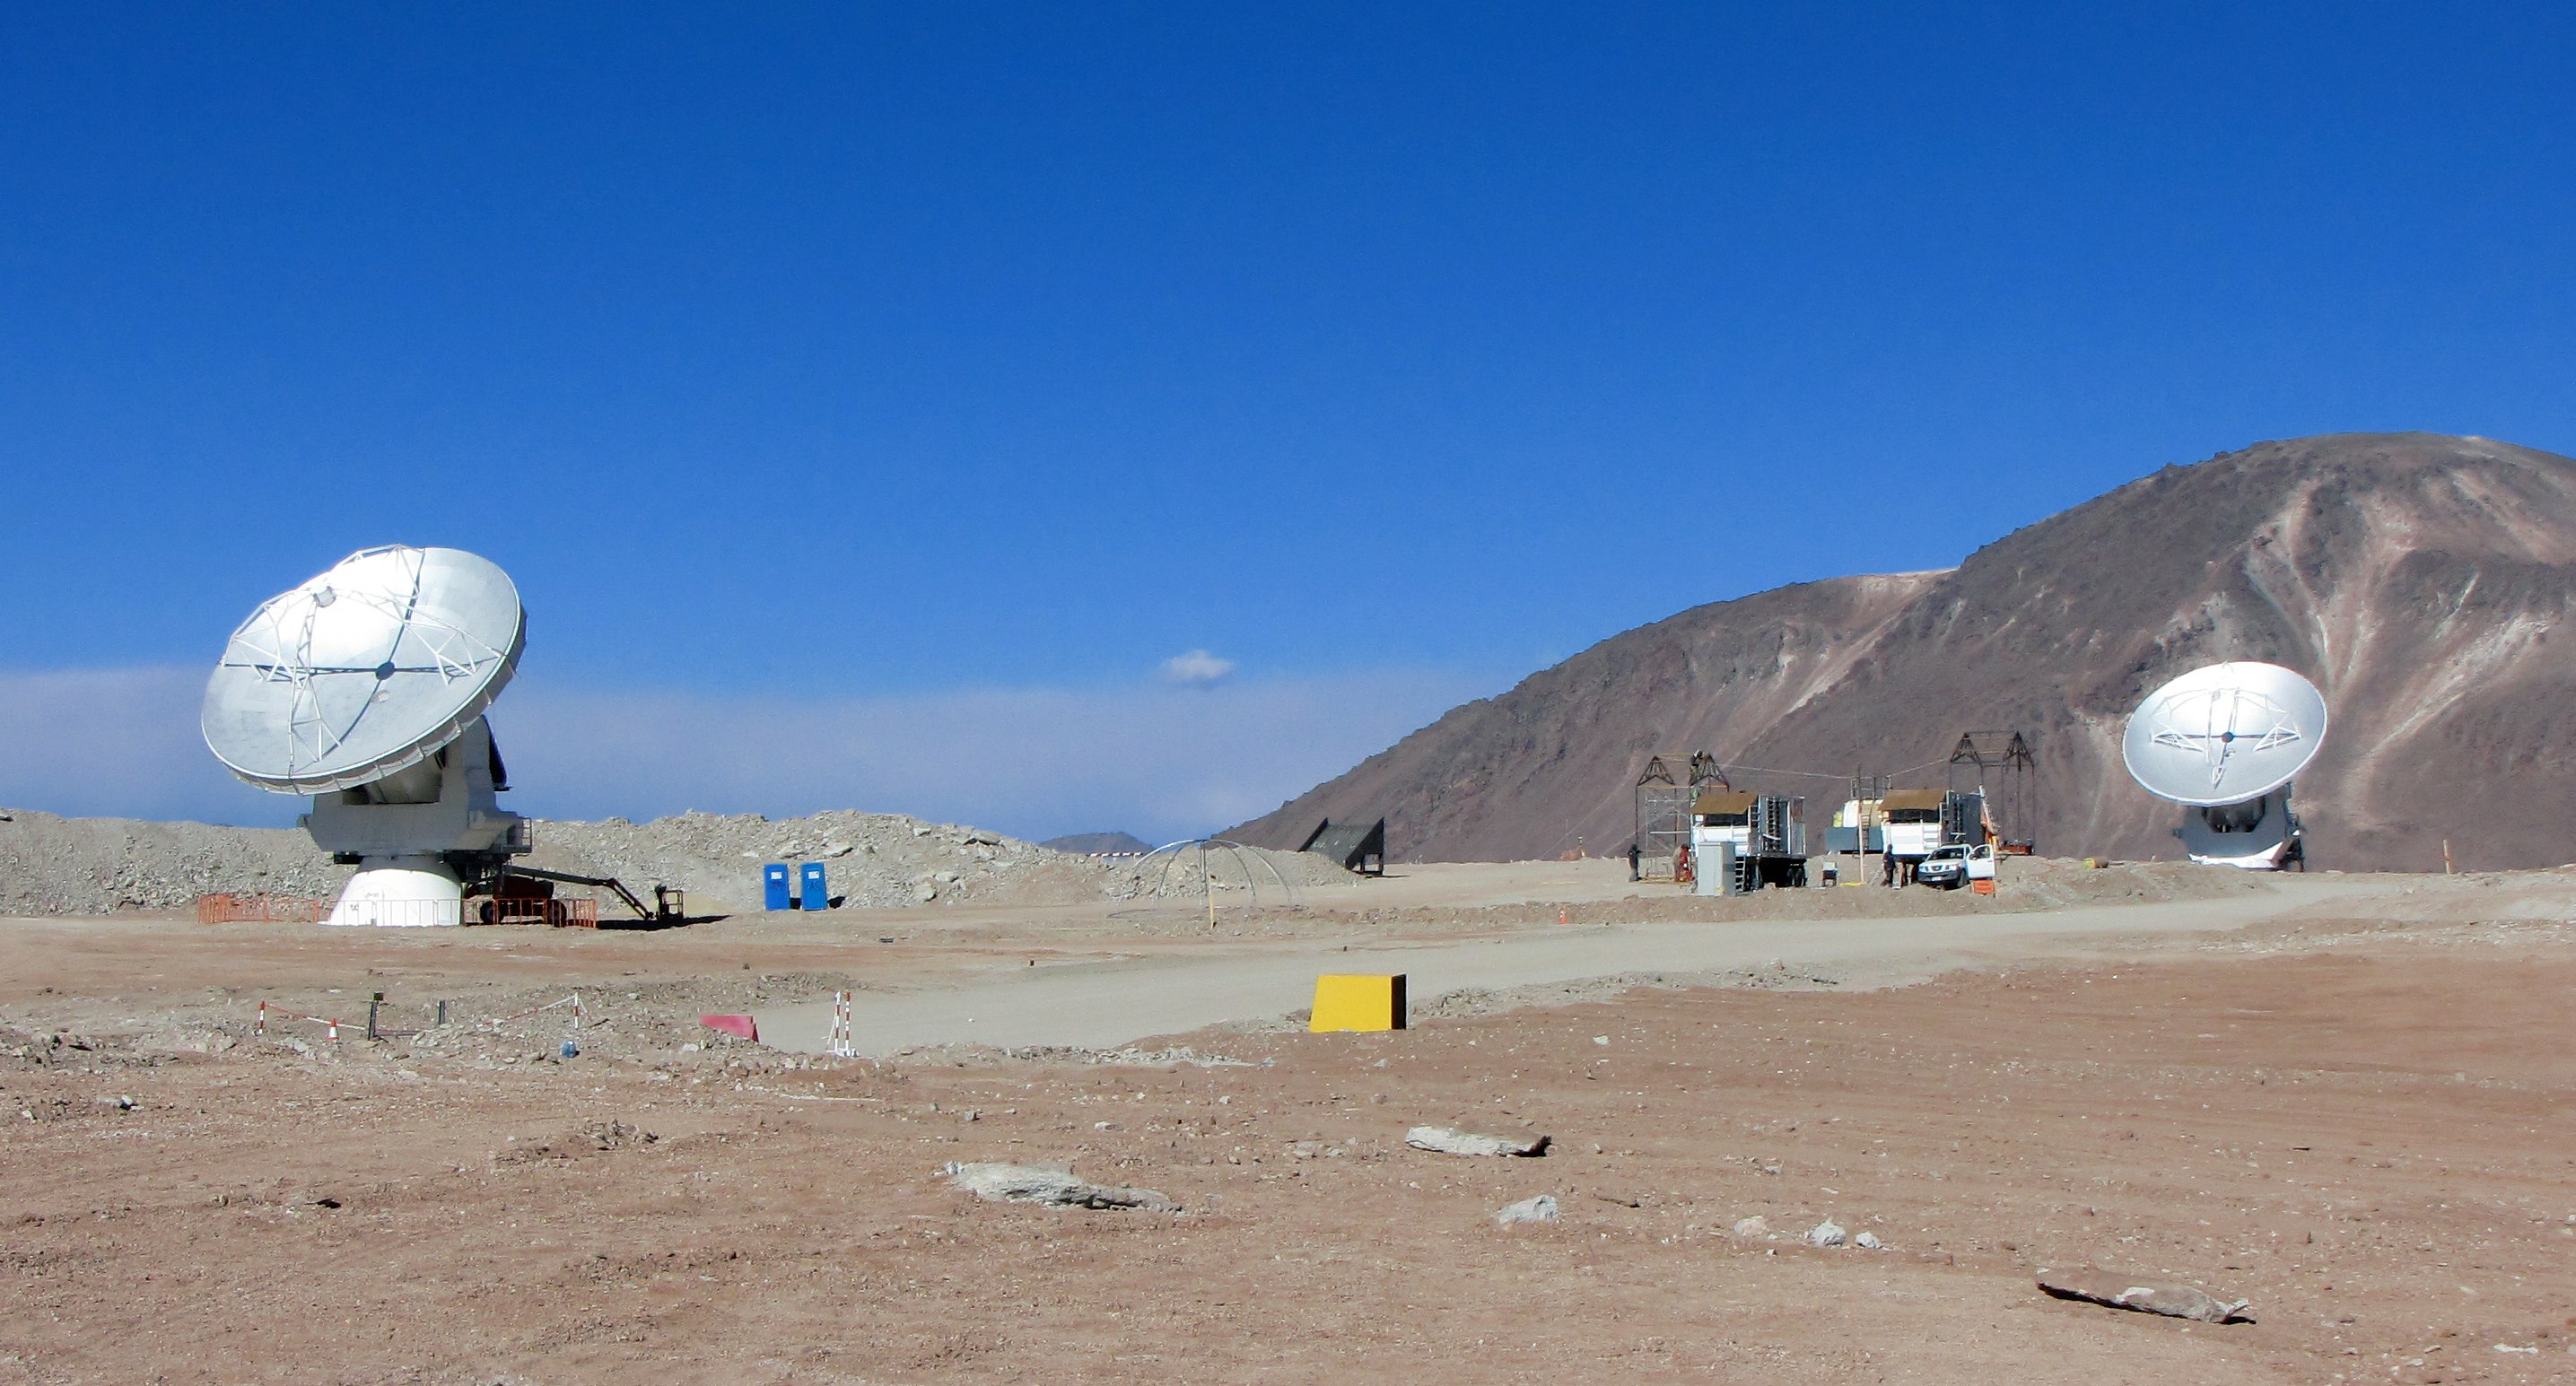

ALMA "first fringes" at Chajnantor

The first two ALMA antennas linked together as an interferometer on the 5000-metre altitude plateau of Chajnantor. These antennas were used to make the first interferometric measurements of radio signals — so-called “fringes” — of an astronomical source from this site. This is an important technical step for ALMA, as it used a full suite of the production equipment, including two of the 12-metre diameter antennas, and sophisticated electronic systems for receiving and correlating the signals.

Credit: ALMA (ESO/NAOJ/NRAO), A. Quintana/J. Olivares (ALMA)